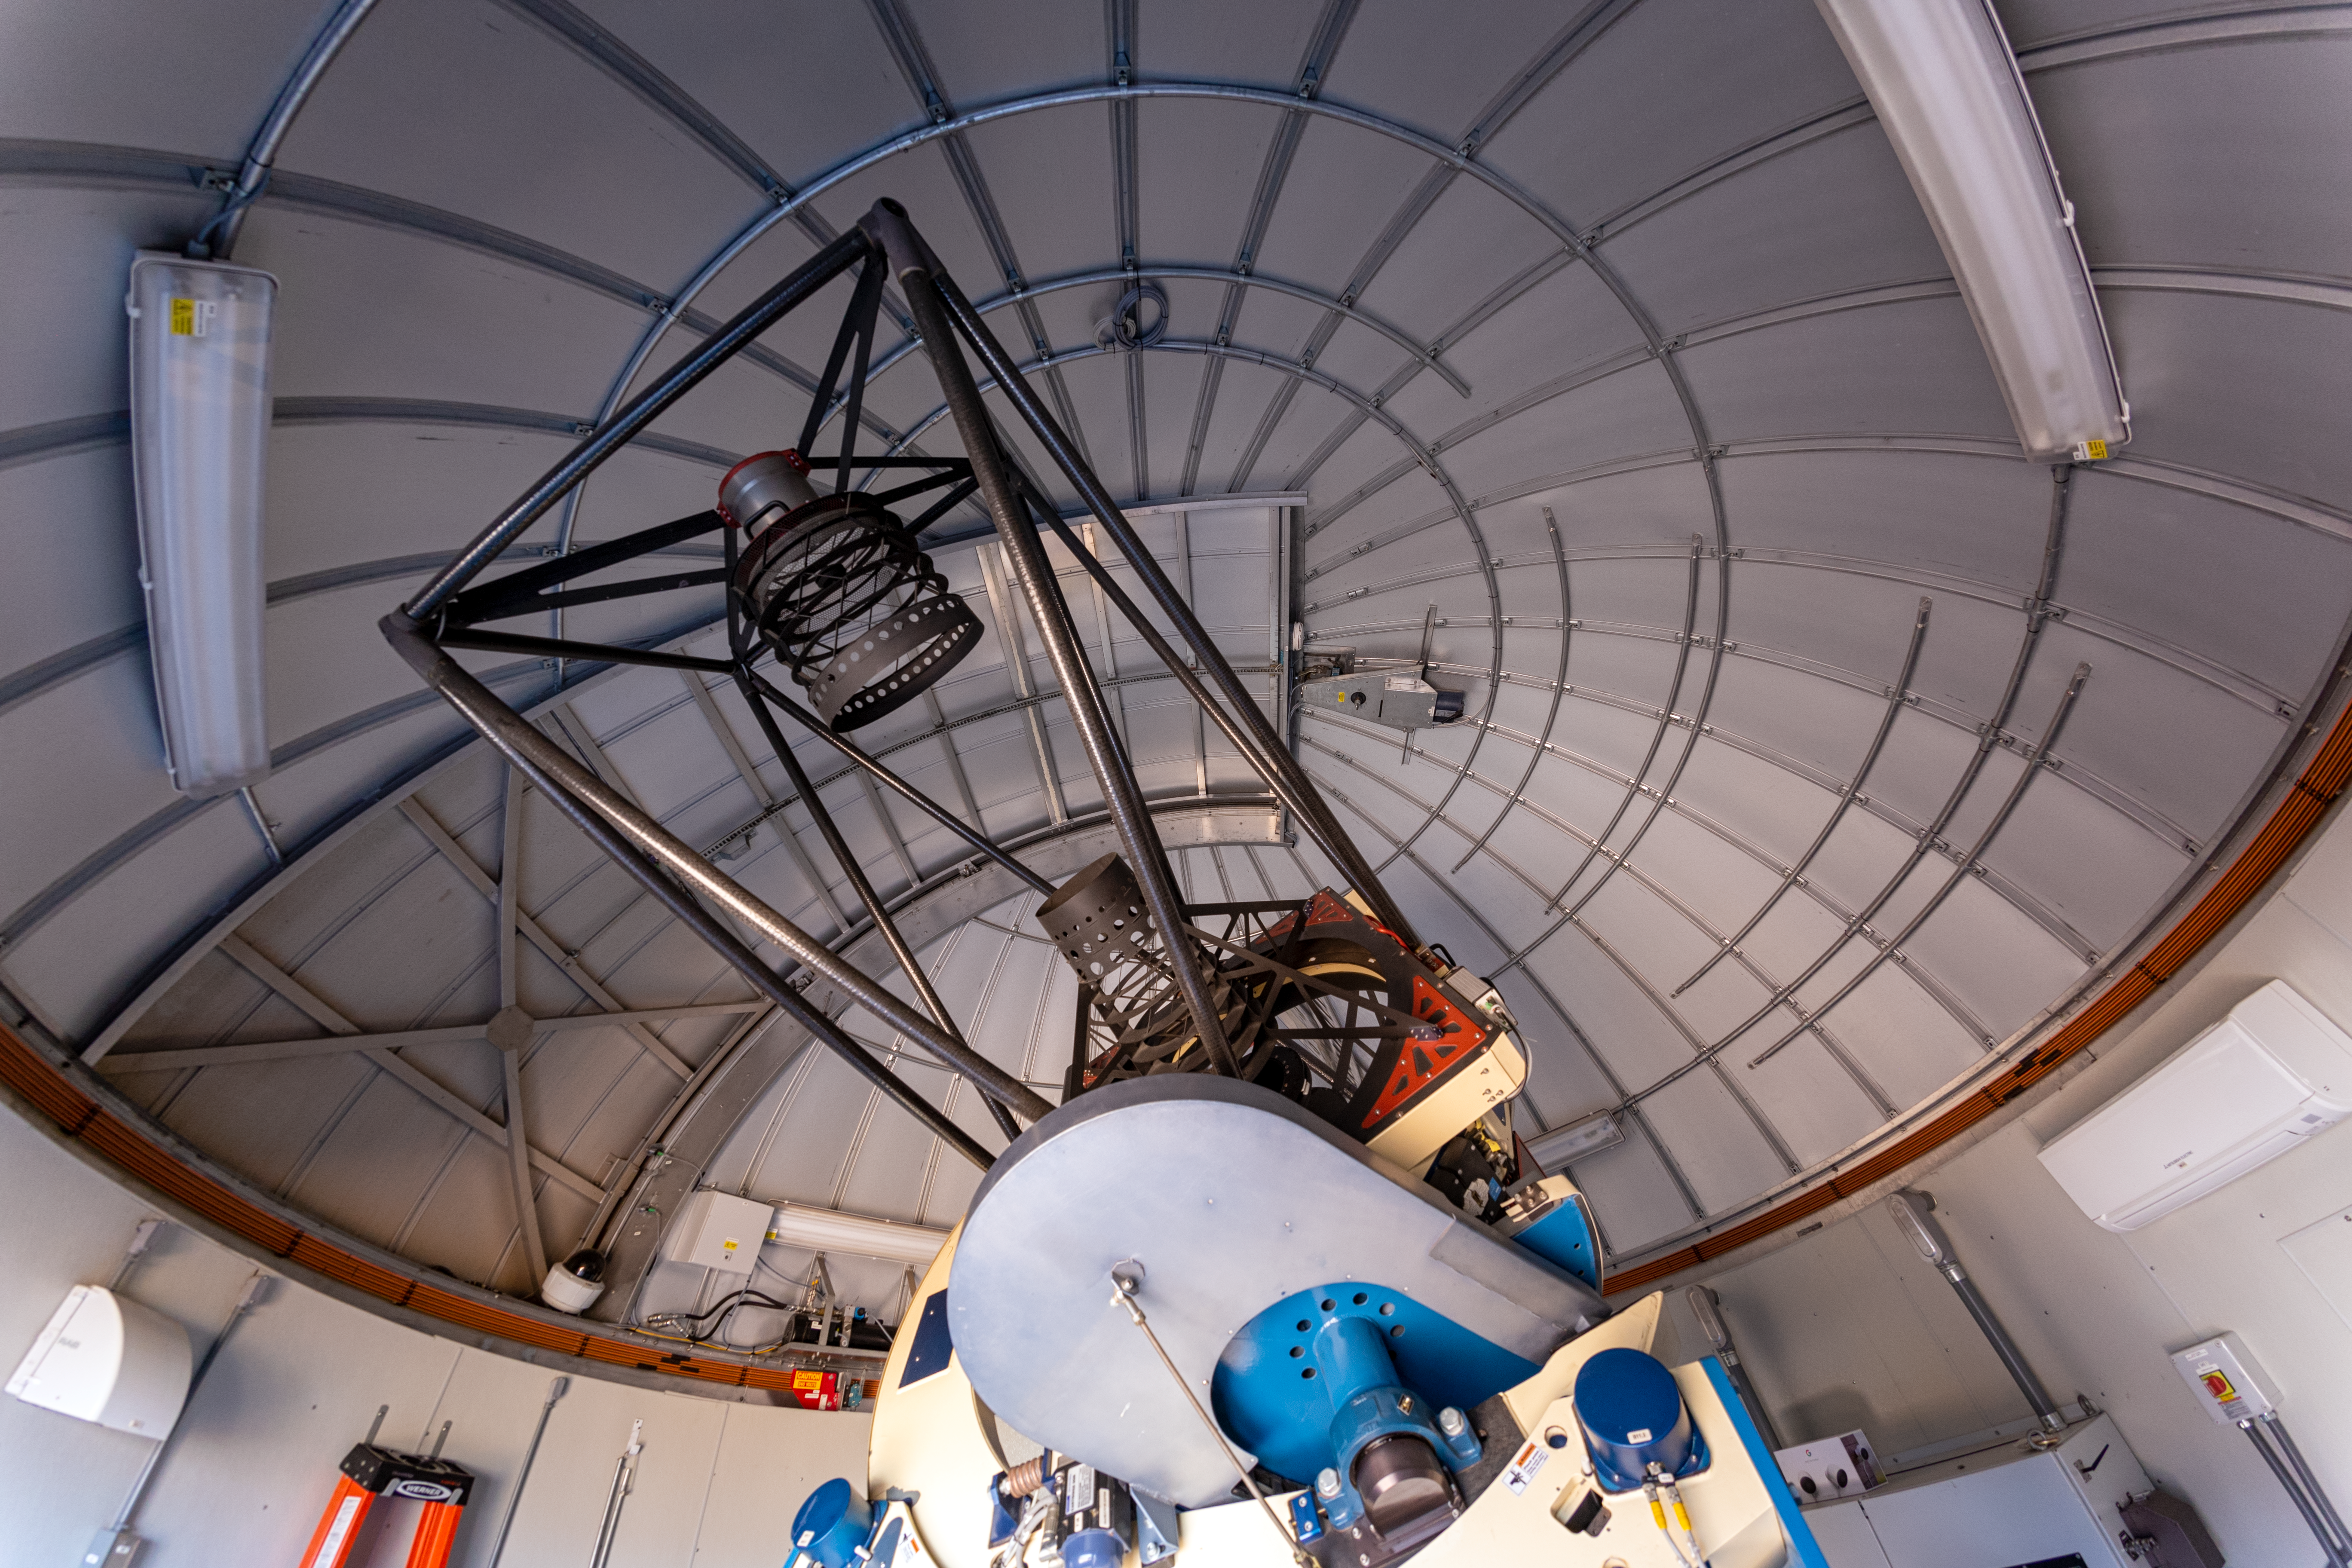

Evryscope-South Telescope Interior

The interior of the Evryscope-South Telescope at Cerro Tololo Inter-American Observatory (CTIO) in Chile.

Credit: NOIRLab/NSF/AURA/ P. Horálek